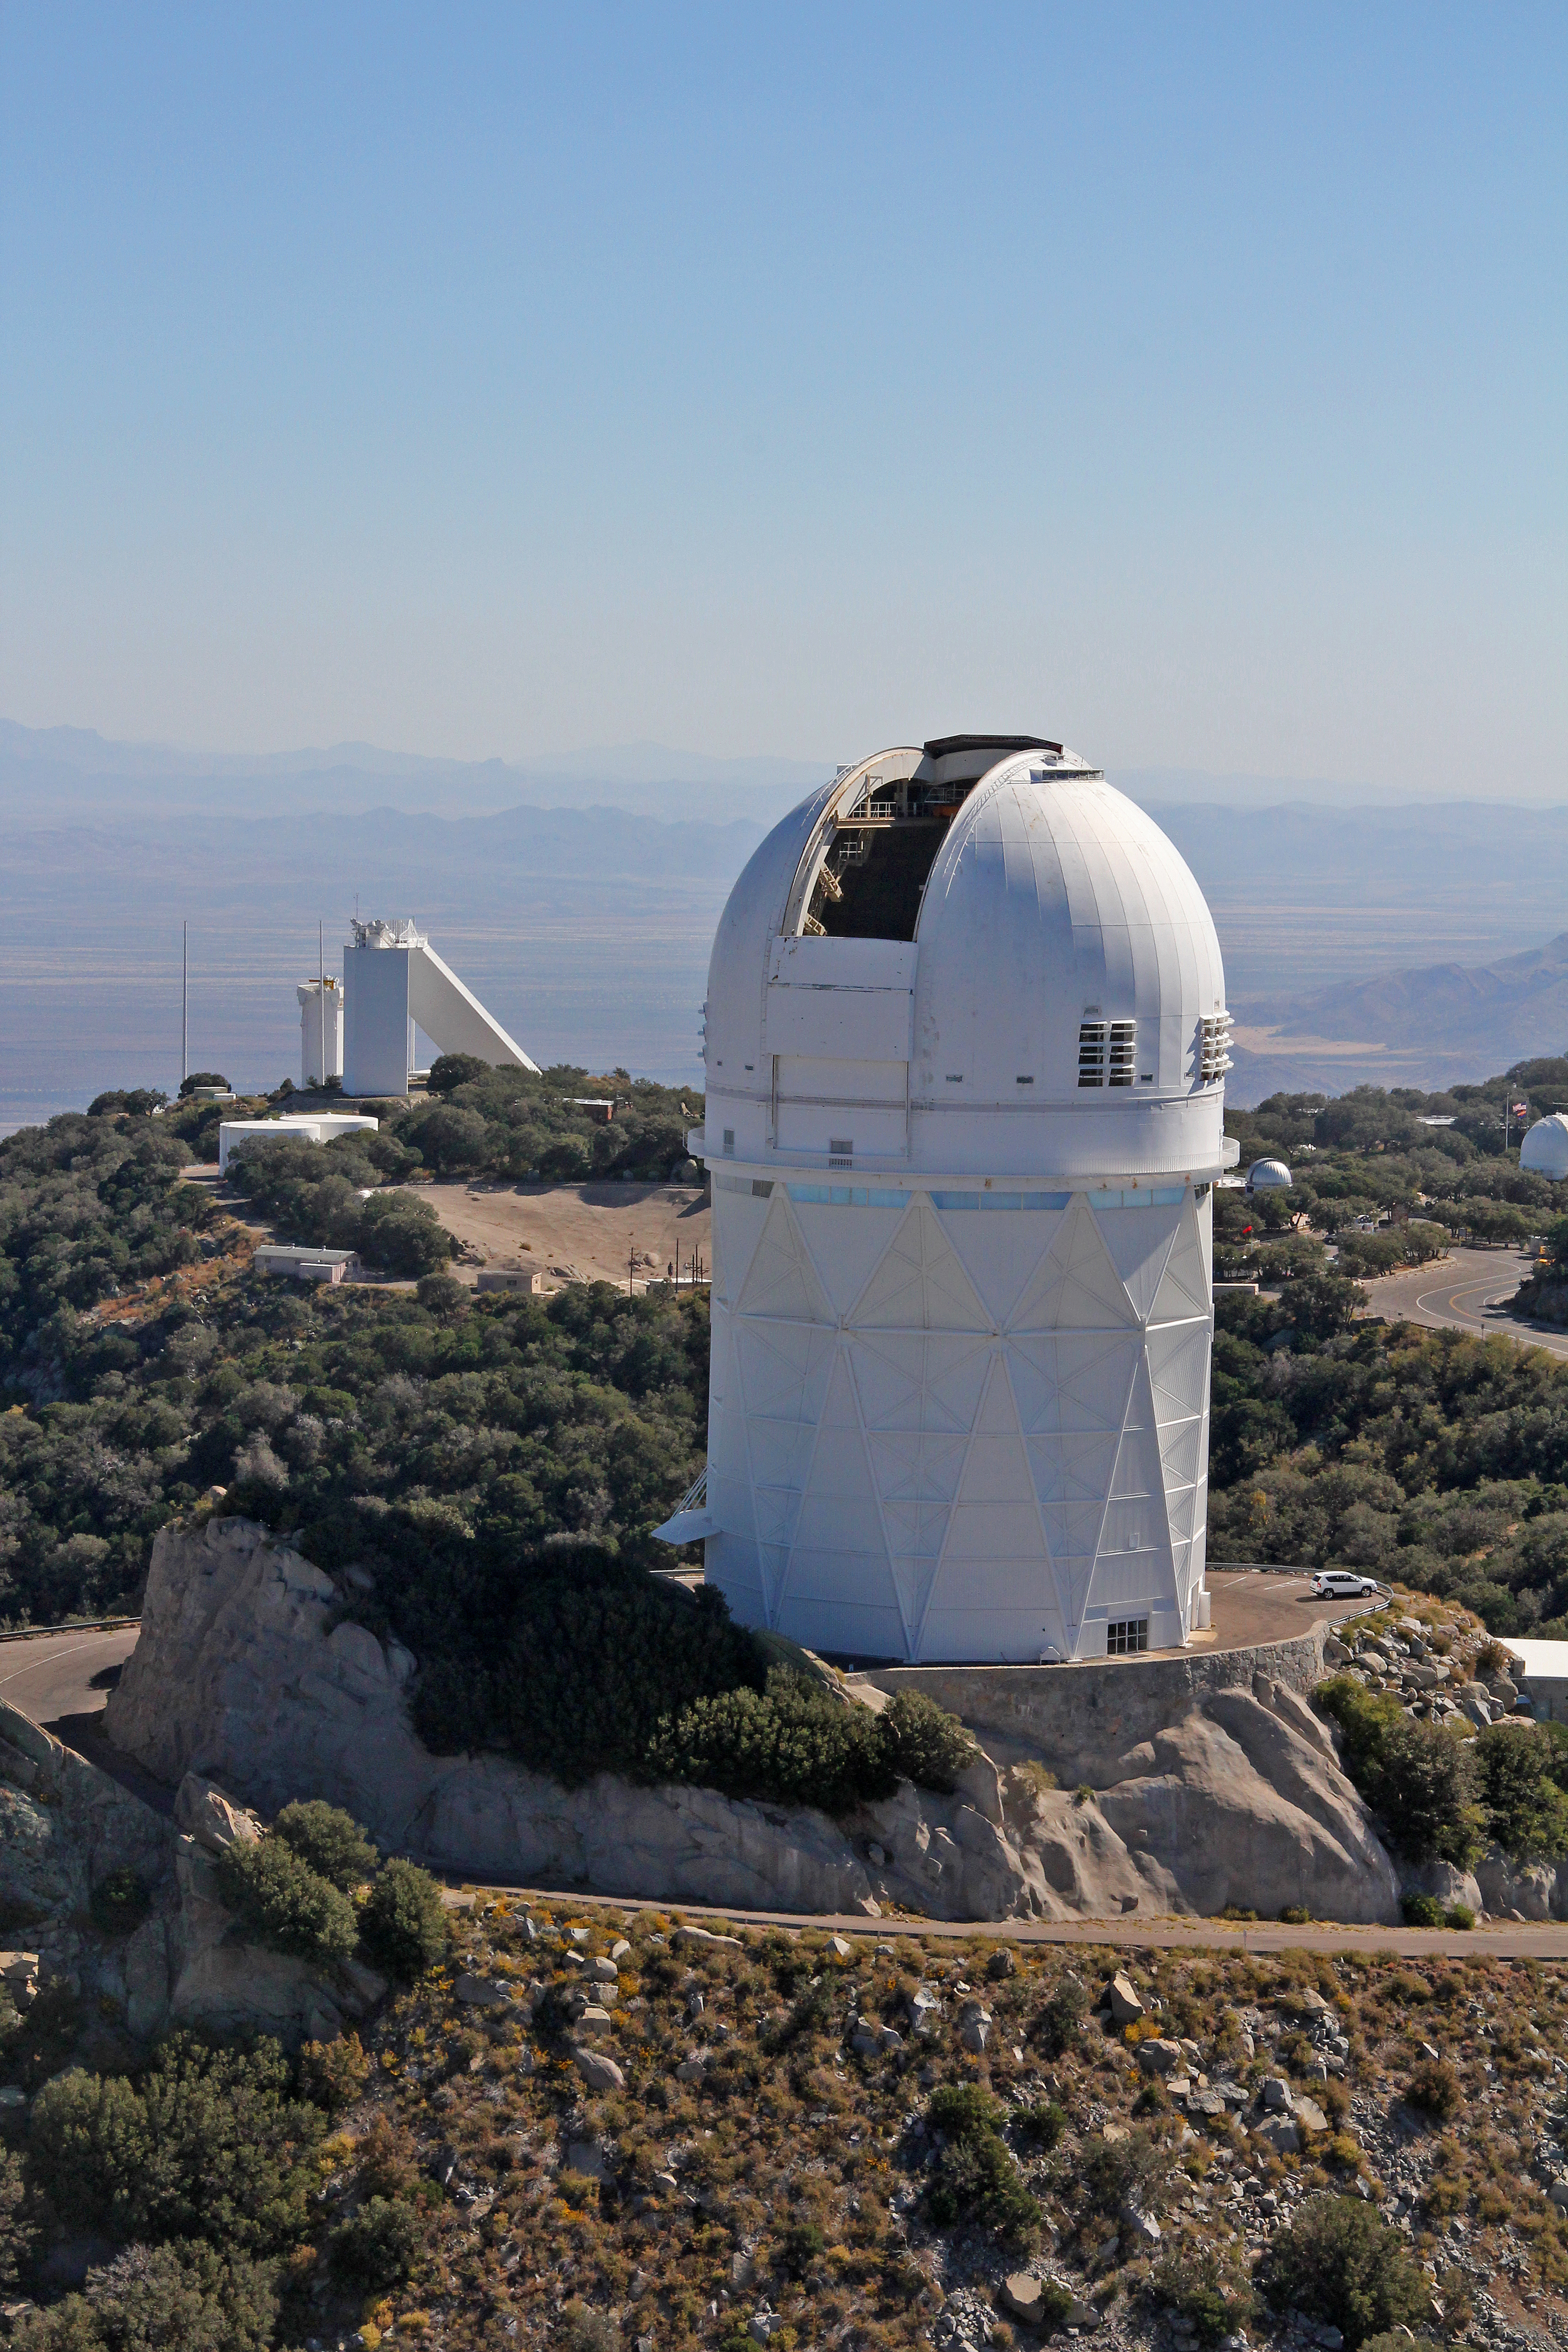

Aerial view of Kitt Peak National Observatory, 29 October 2012

Aerial view of the Mayall 4-m Telescope at Kitt Peak National Observatory, from 29 October 2012.

Credit: P. Marenfeld/NOIRLab/NSF/AURA/ and E. Acosta/Vera C. Rubin Observatory/ NOIRLab/ NSF/ AURA